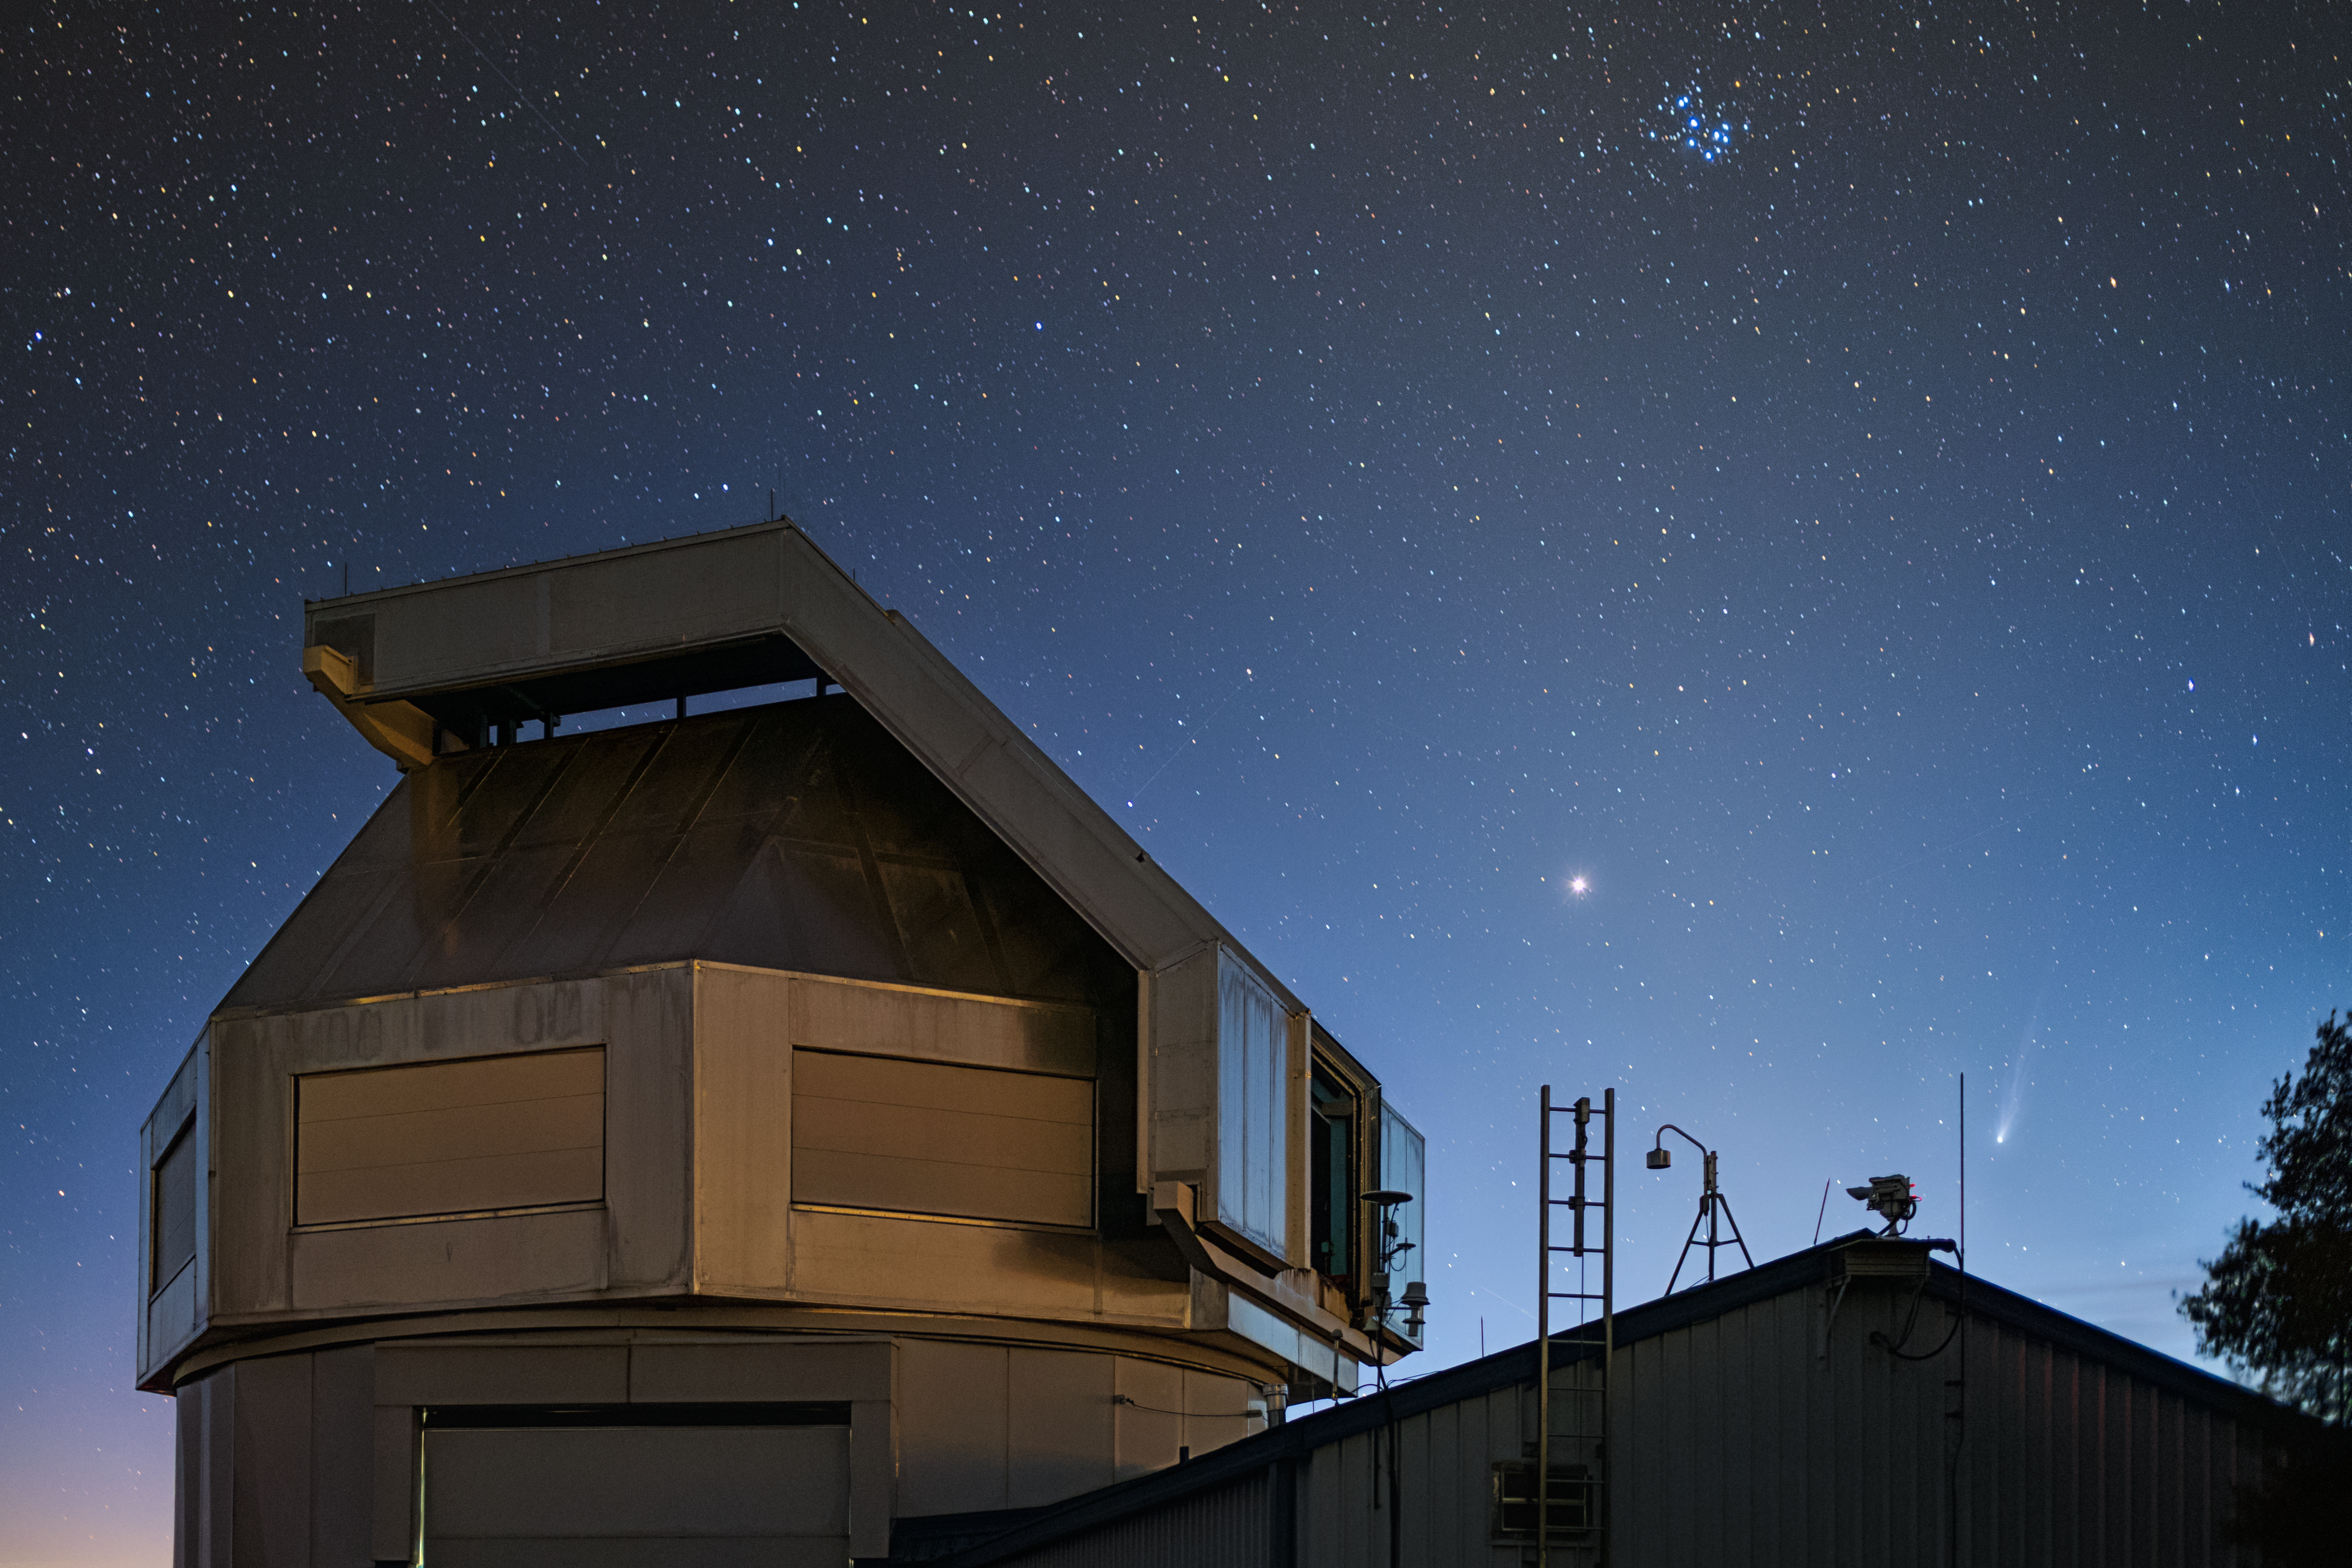

A Periodic Visitor at Kitt Peak

The night sky above the WIYN 3.5-meter telescope at the U.S. National Science Foundation Kitt Peak National Observatory, a Program of NSF NOIRLab, is adorned with Jupiter (center right) and the Pleiades (upper right) in this Image of the Week. But the most impressive of all the adornments is Comet Pons-Brooks on the bottom right side of this image. This comet, with a nucleus about 30 kilometers (19 miles) in diameter, follows a 71-year orbit around the Sun. It was first recorded in 1812 by Jean-Louis Pons, and was then ‘discovered’ on its next passage near Earth by William Robert Brooks — hence the name Pons-Brooks.

Comets orbit the Sun in elongated elliptical orbits. These relatively small, icy bodies are dark against the blackness of space so when they travel into the farthest parts of the Solar System they become invisible to us on Earth. Astronomers recover — or, in other words, relocate — a comet when it’s observed upon its return to the inner Solar System and they have rematched the comet’s trajectory to earlier observations.

Most recently, Comet Pons-Brooks was recovered on 20 June 2020 by the Lowell Discovery Telescope when it was 11.9 AU from the Sun, just beyond the orbit of Saturn. Pons-Brooks most recently made its closest pass to the Sun on 21 April 2024 and is now returning to the cold darkness of the outer Solar System.

Rob Sparks, the photographer, is a NOIRLab Audiovisual Ambassador.

Credit: KPNO/NOIRLab/NSF/AURA/R. Sparks